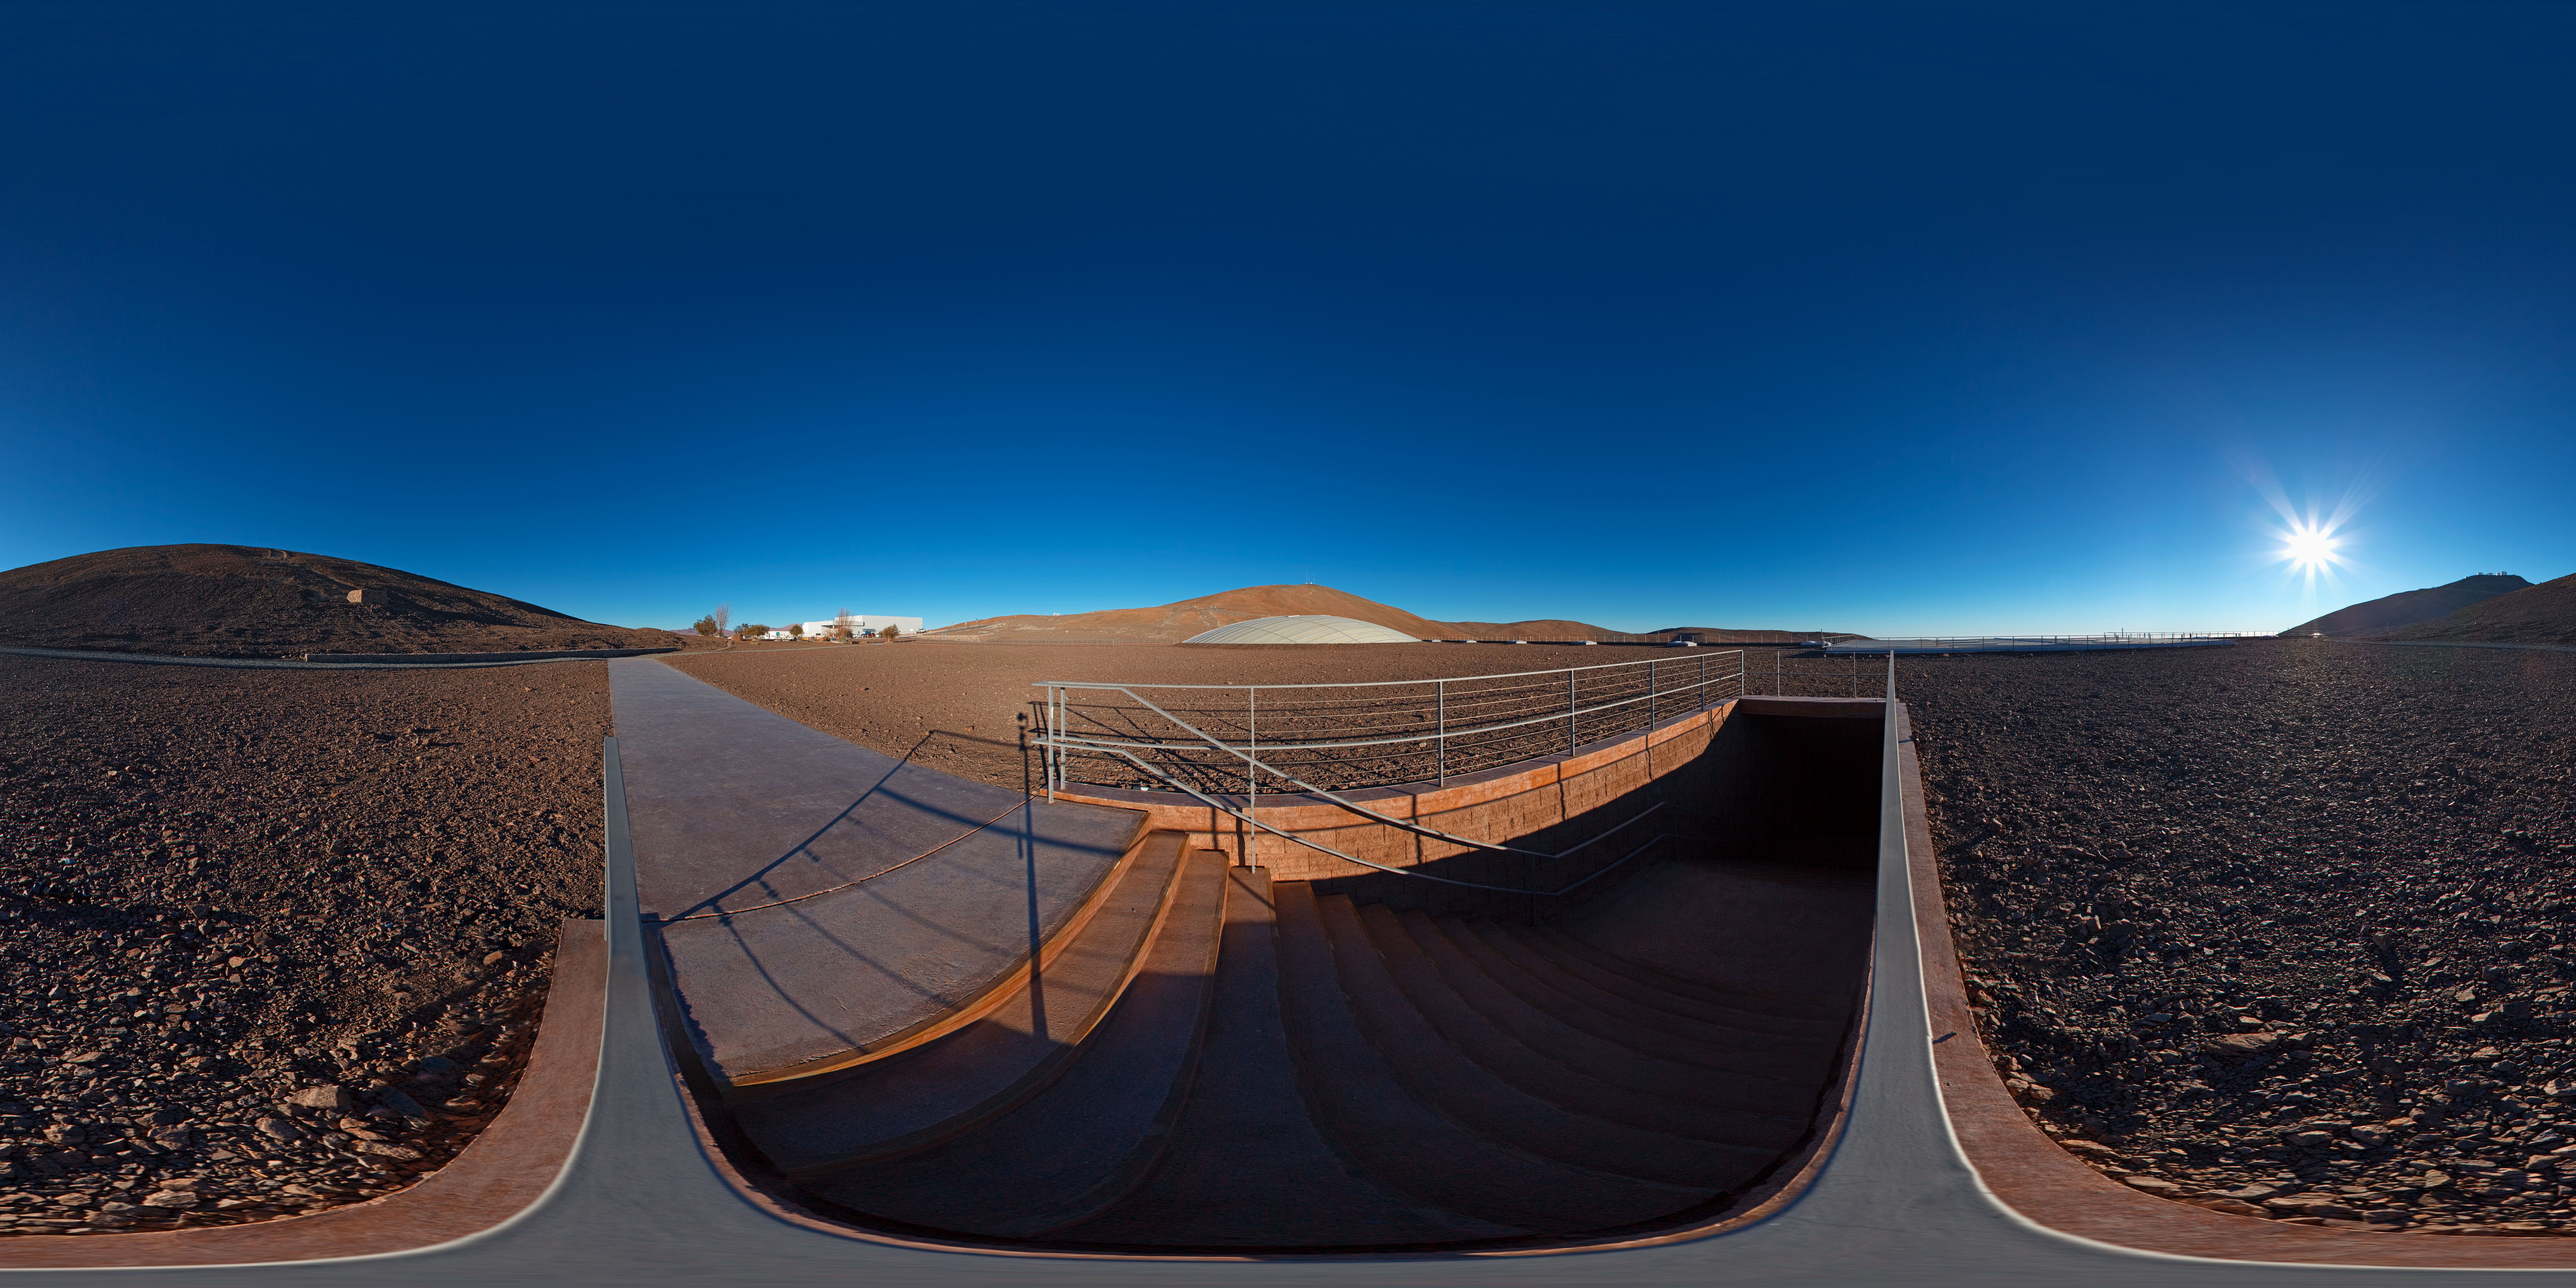

Panorama at the entrance of La Residencia

This 360 degree panorama shows the entrance to La Residencia at Paranal Observatory. Do you want to go downstairs and chill by the pool?

Credit: ESO